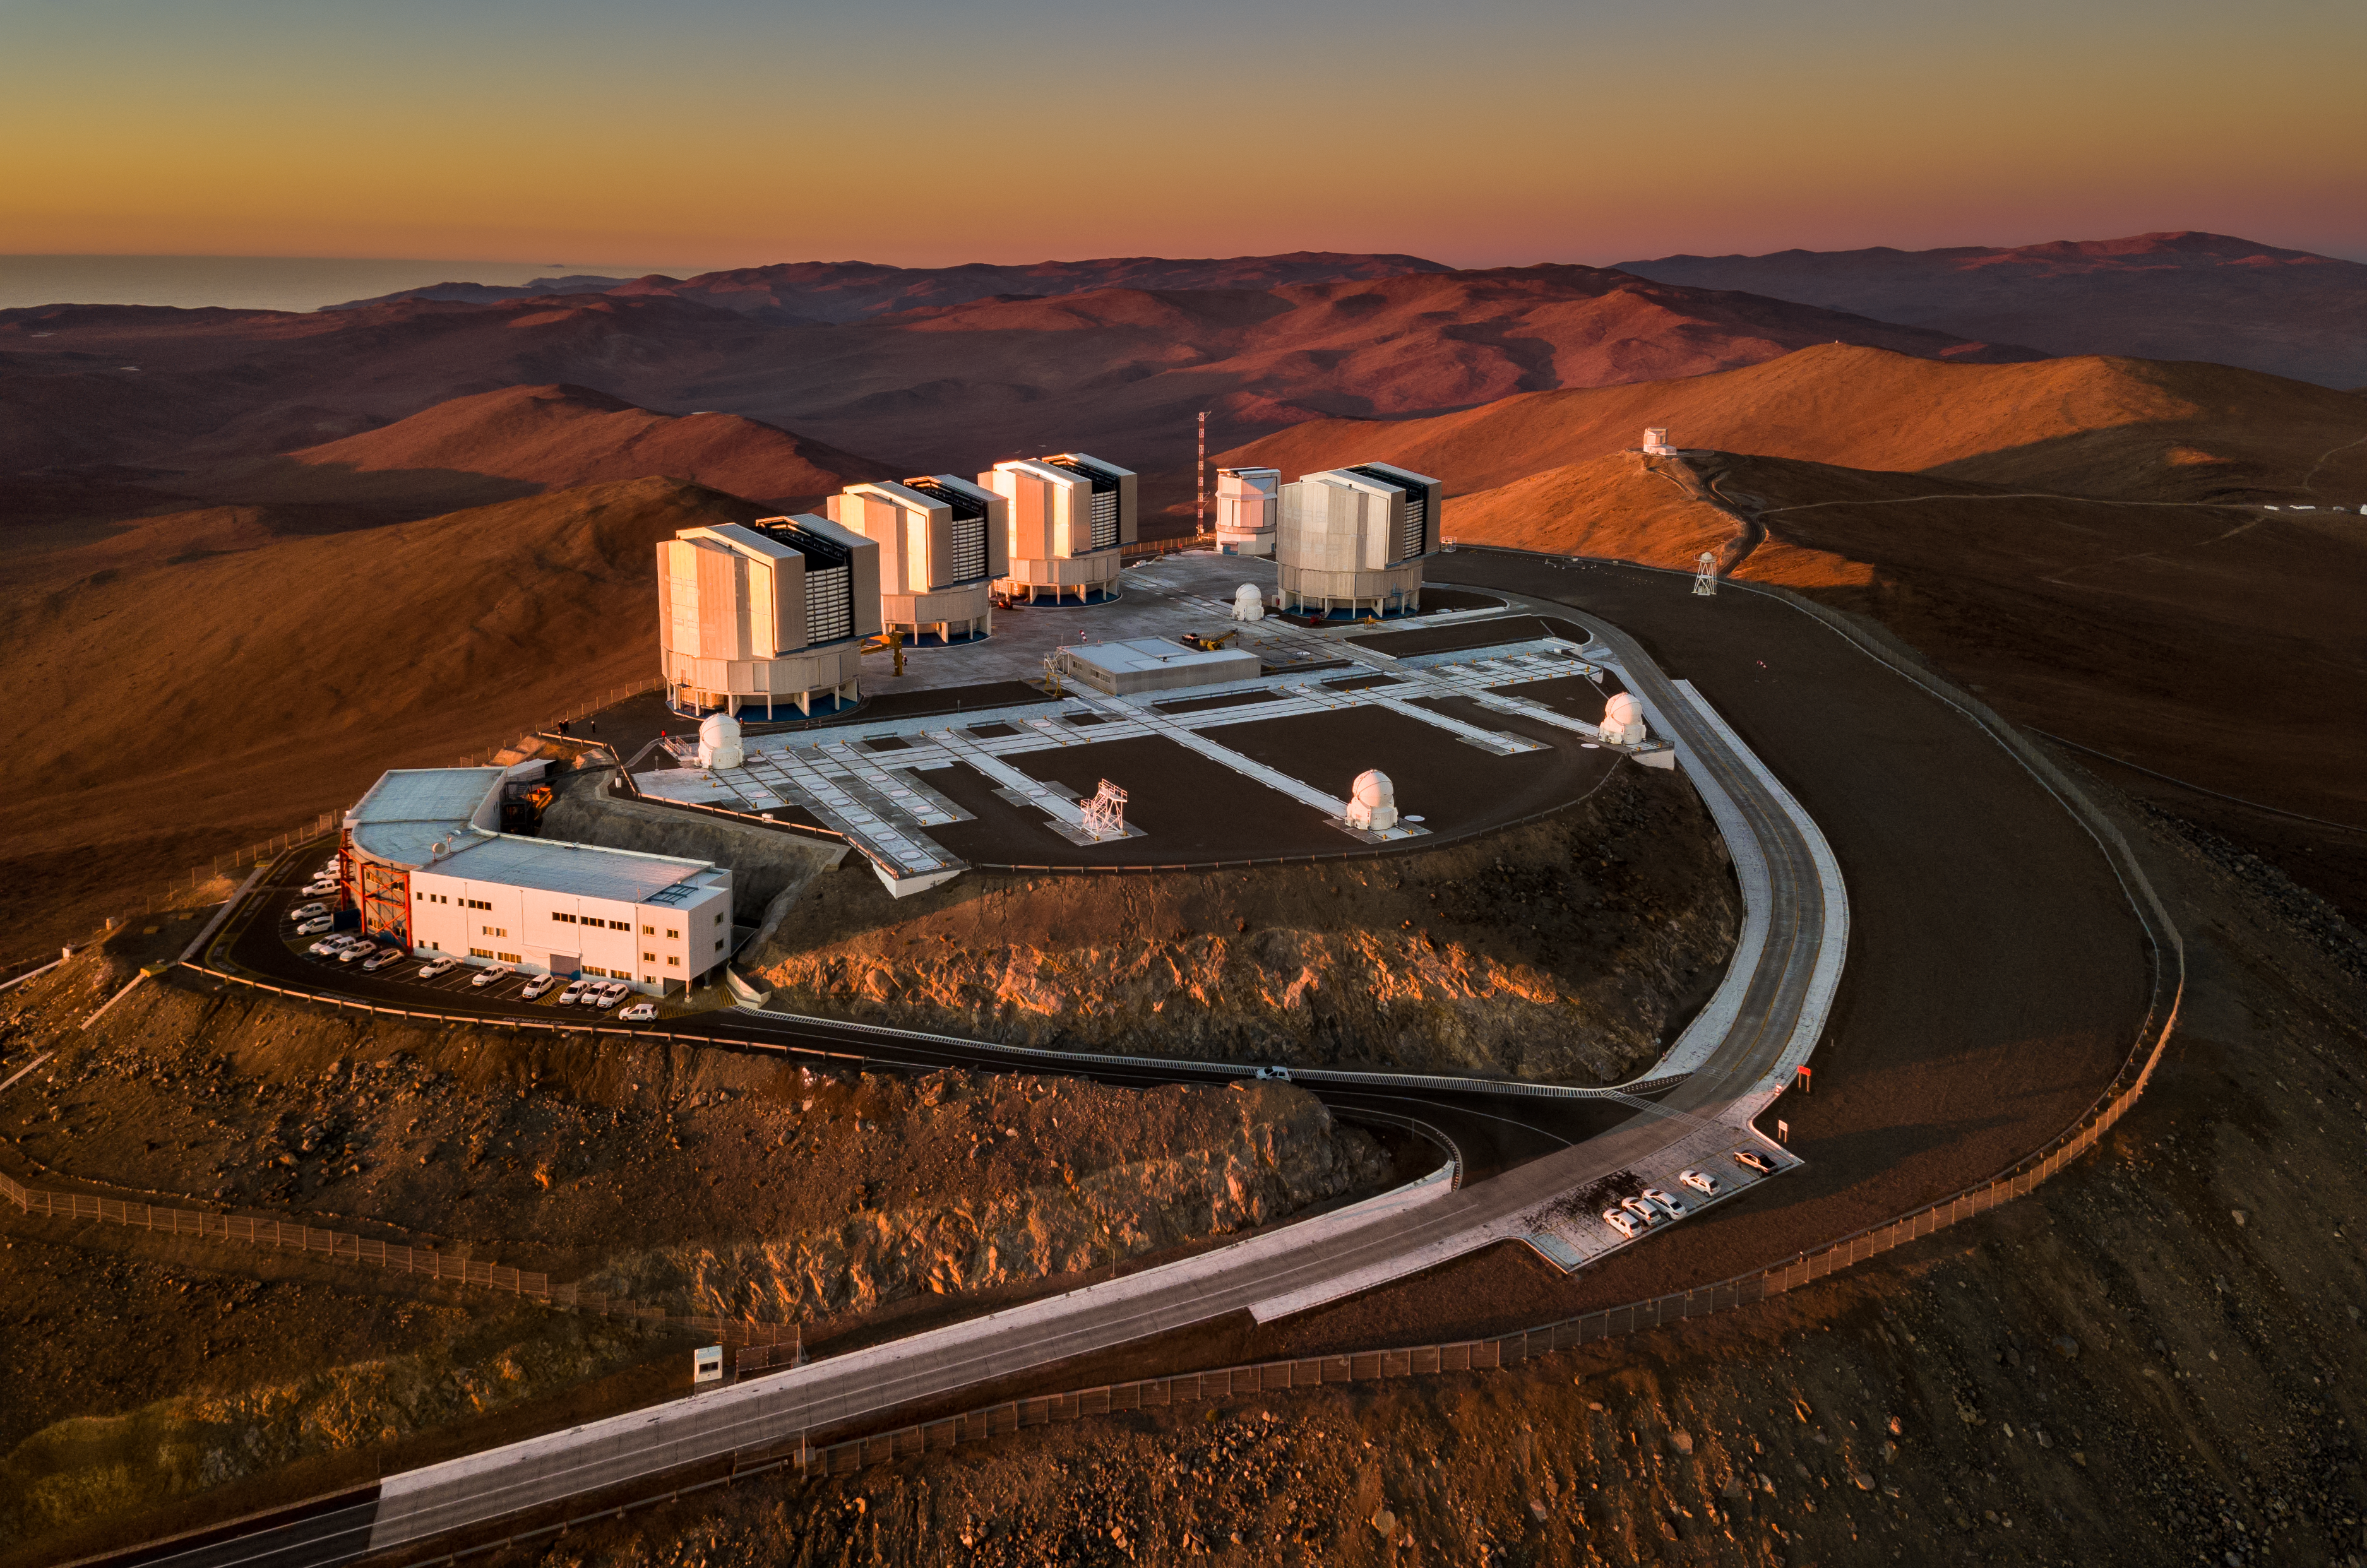

The VLT looking at the sunset

The Very Large Telescope (VLT) is the most important observation tool for European ground-based astronomy. Built on top of Cerro Paranal, this set of four main telescopes plus four auxiliary telescopes has made some of the most interesting discoveries of modern astronomy throughout its 20 years of operation.

At the top of the Cerro Paranal and also visible in this image obtained from a drone is also the VLT Survey Telescope (VST) and the Visible and Infrared Survey Telescope for Astronomy (VISTA), seen in the distance on the next mountain peak over from the main platform.

Credit: G. Hüdepohl (atacamaphoto.com)/ESO